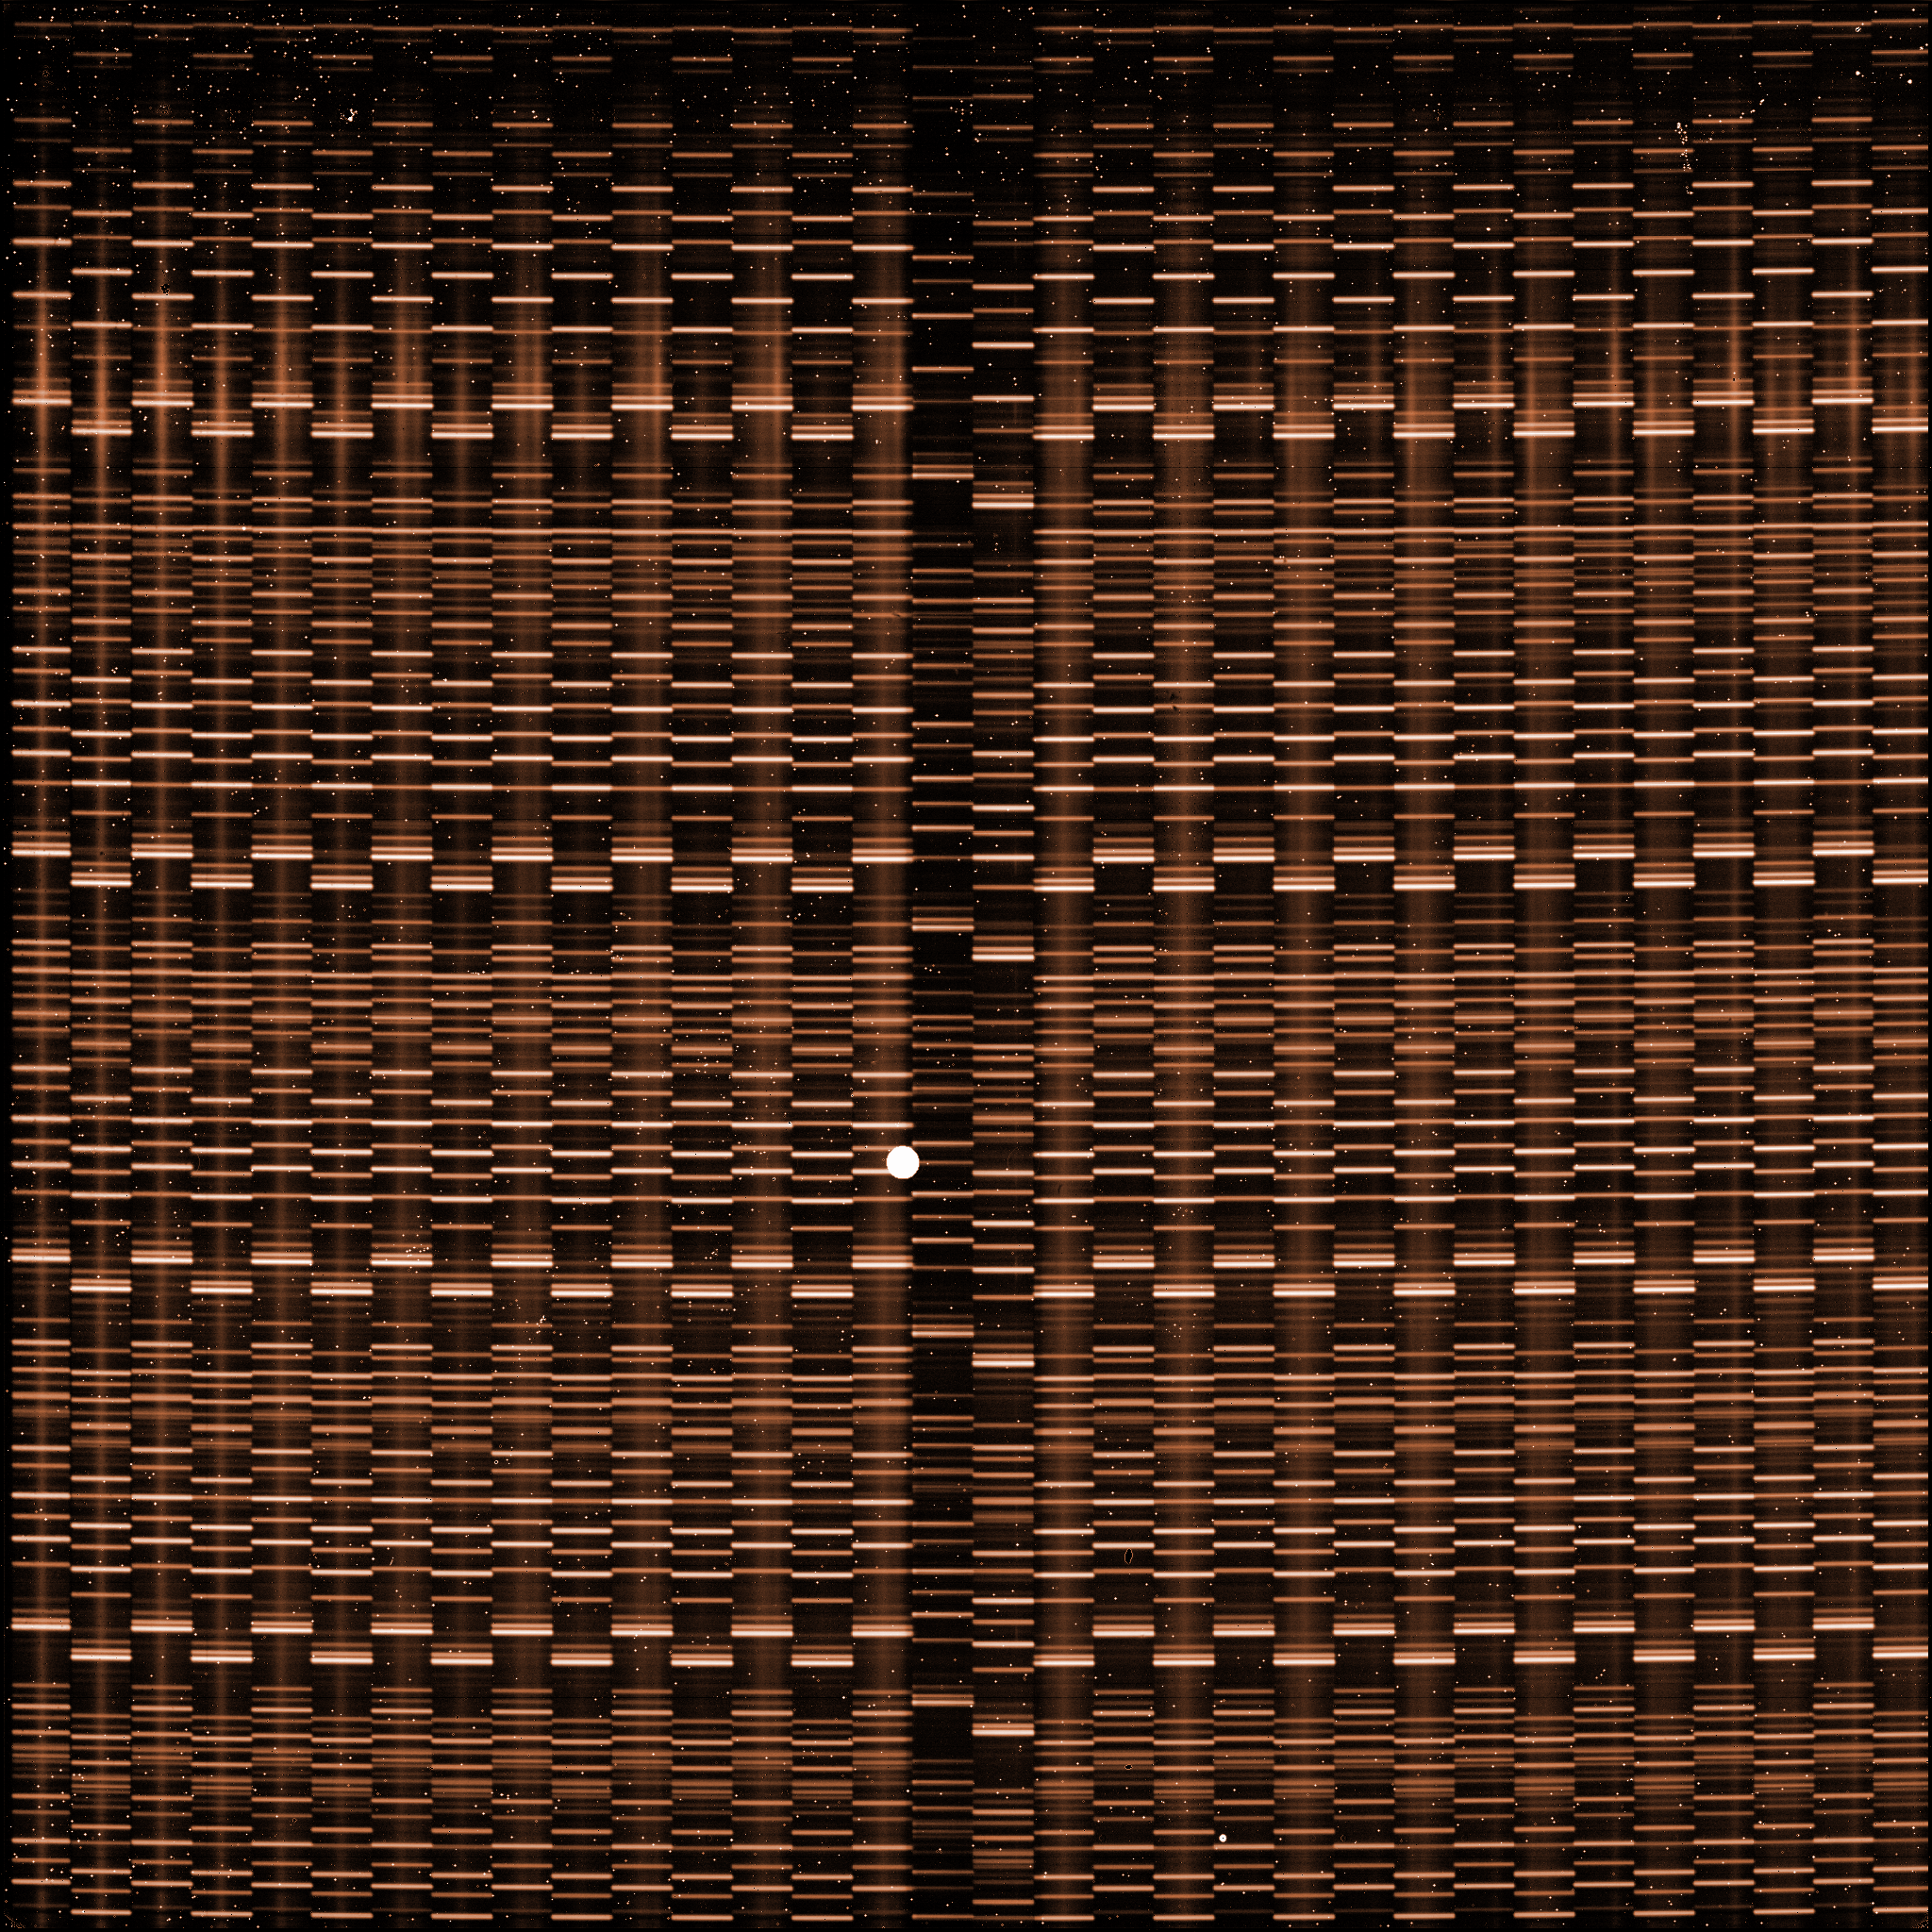

A raw image obtained with SINFONI

This is a raw image obtained with the near-infrared integral field spectrograph SINFONI, currently installed at the Unit Telescope 4 at the Very Large Telescope.

Credit: ESO